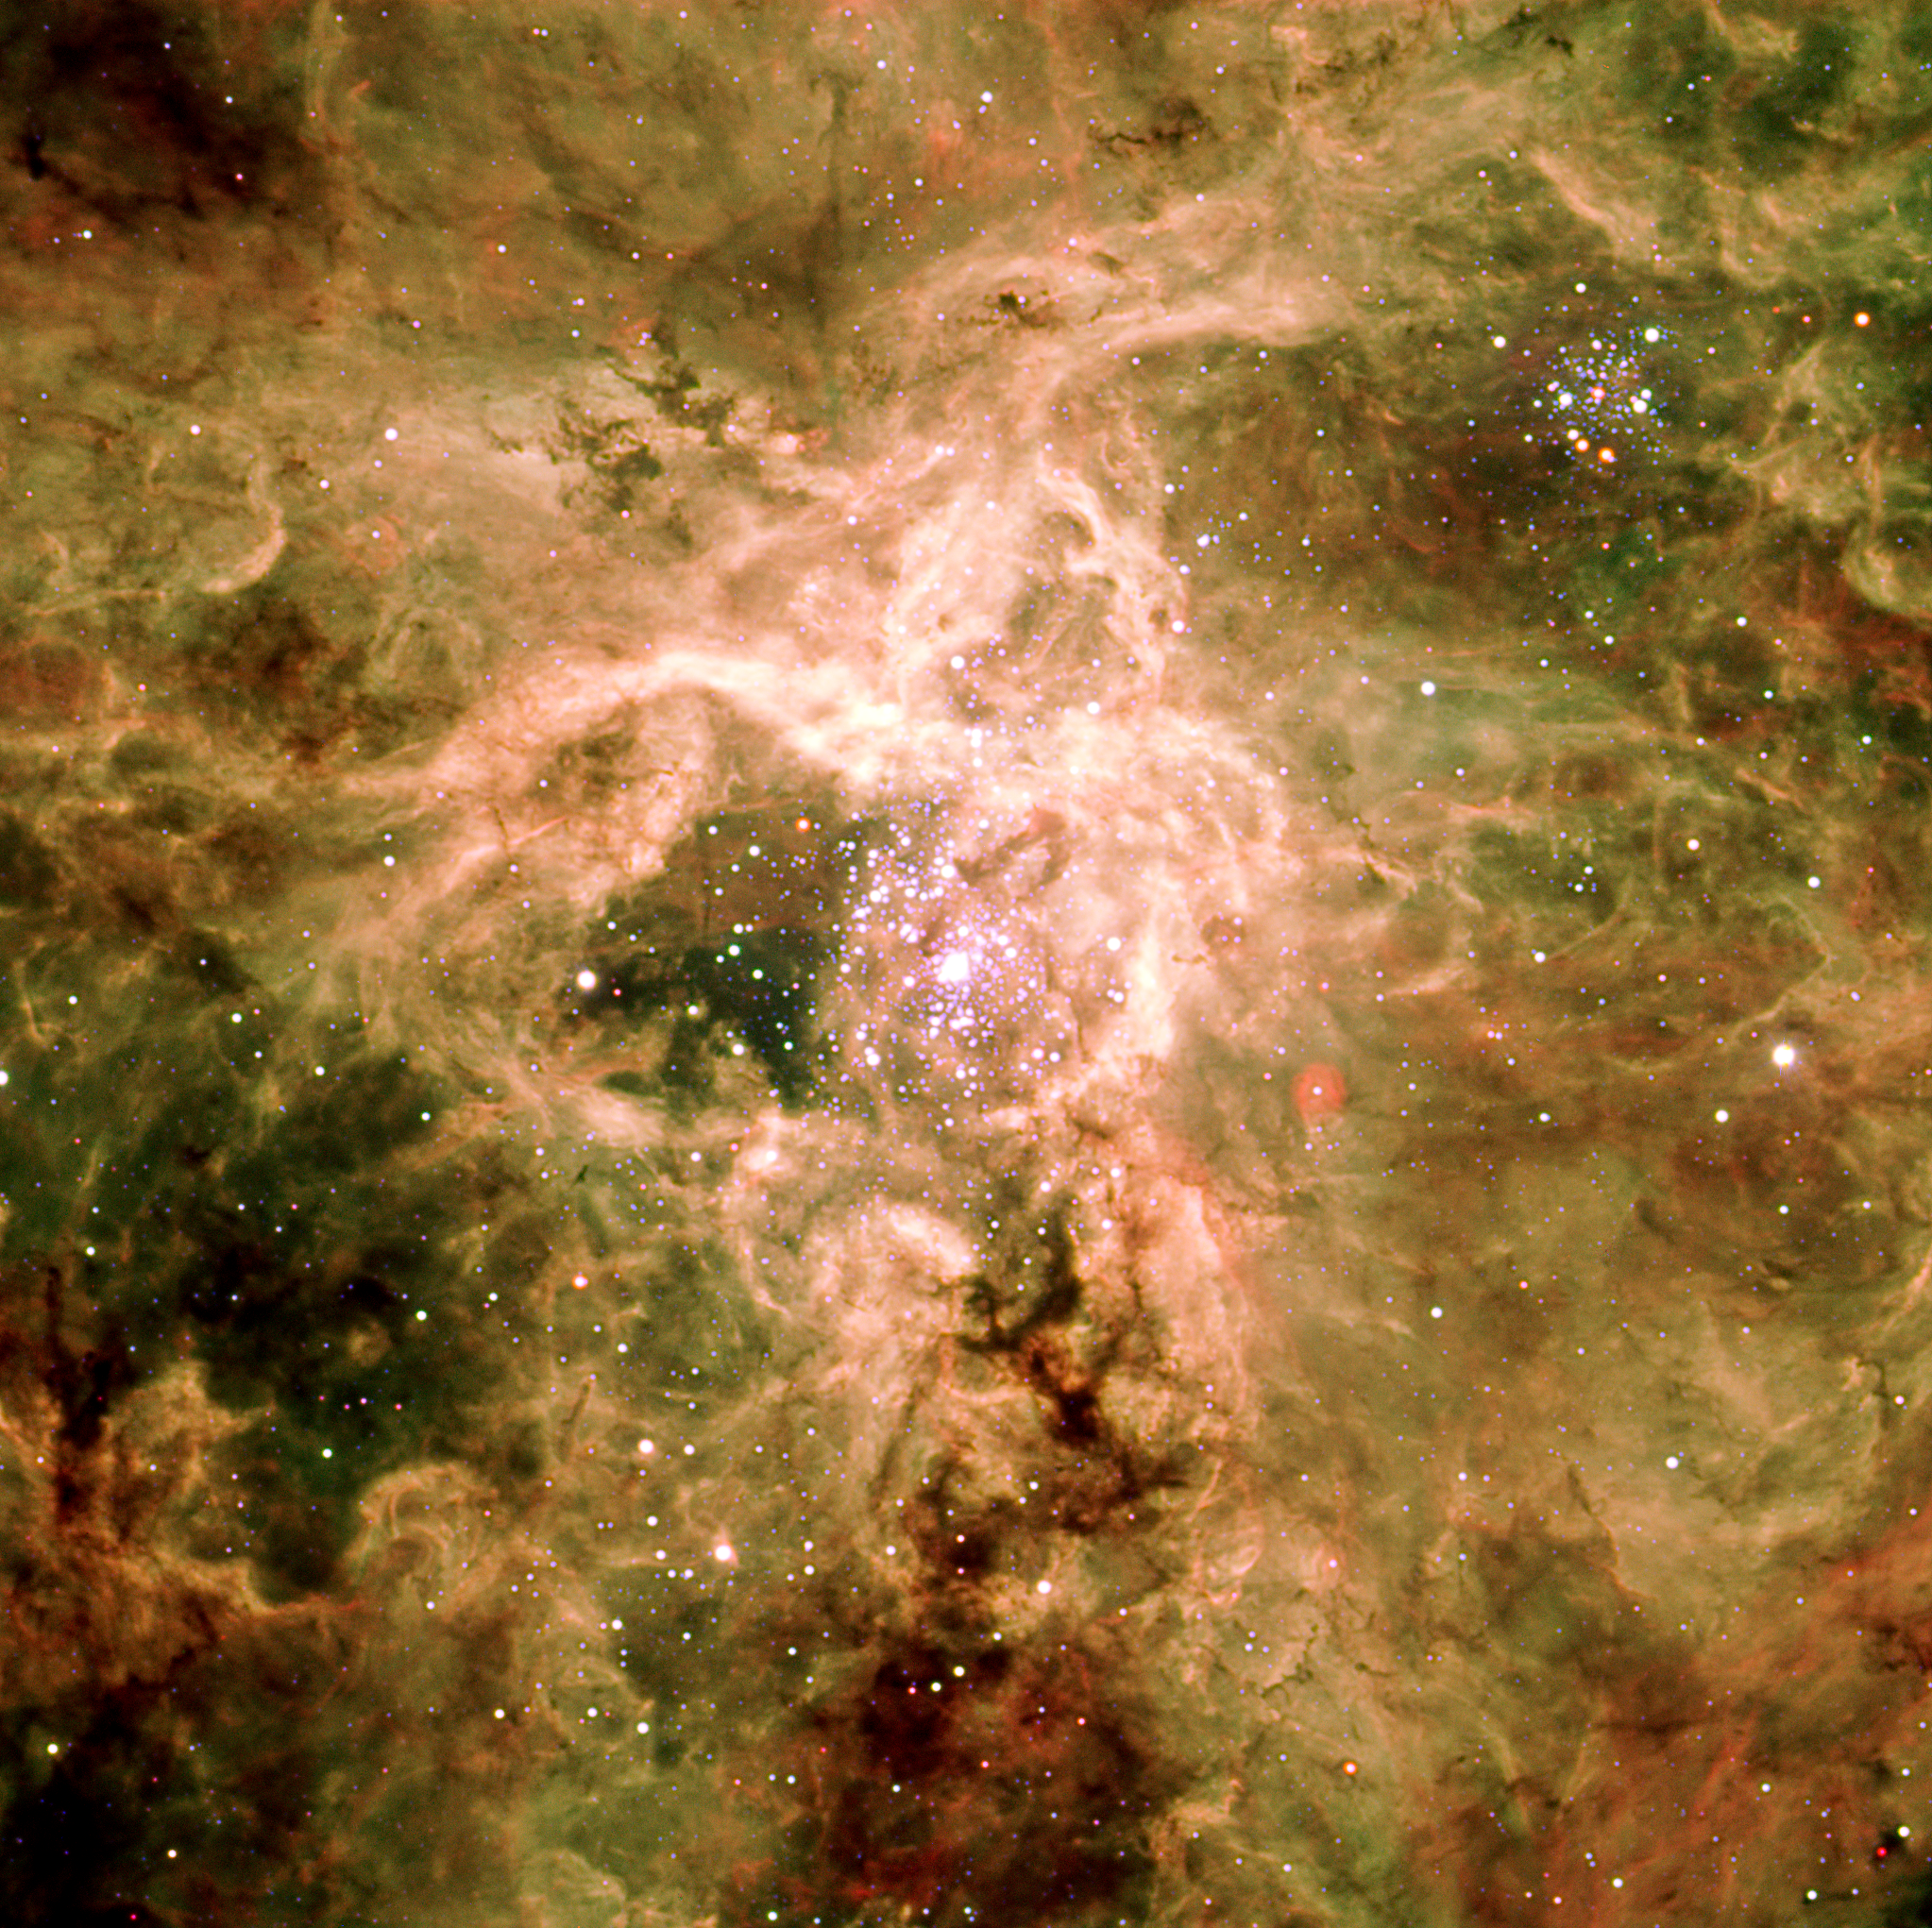

Cosmic spider: the Tarantula Nebula

Three-colour image of the Tarantula Nebula in the Large Magellanic Cloud. The image is based on observations made on 10 February 2002 and 22 March 2003 with the FORS1 multi-mode instrument on ESO's Very Large Telescope in three different narrow-band filters (centred on 485 nm, 503 nm, and 657 nm), for a total exposure time slightly above 3 minutes only. The data were extracted from the ESO Science Archive and processed by Henri Boffin (ESO).

Credit: ESO